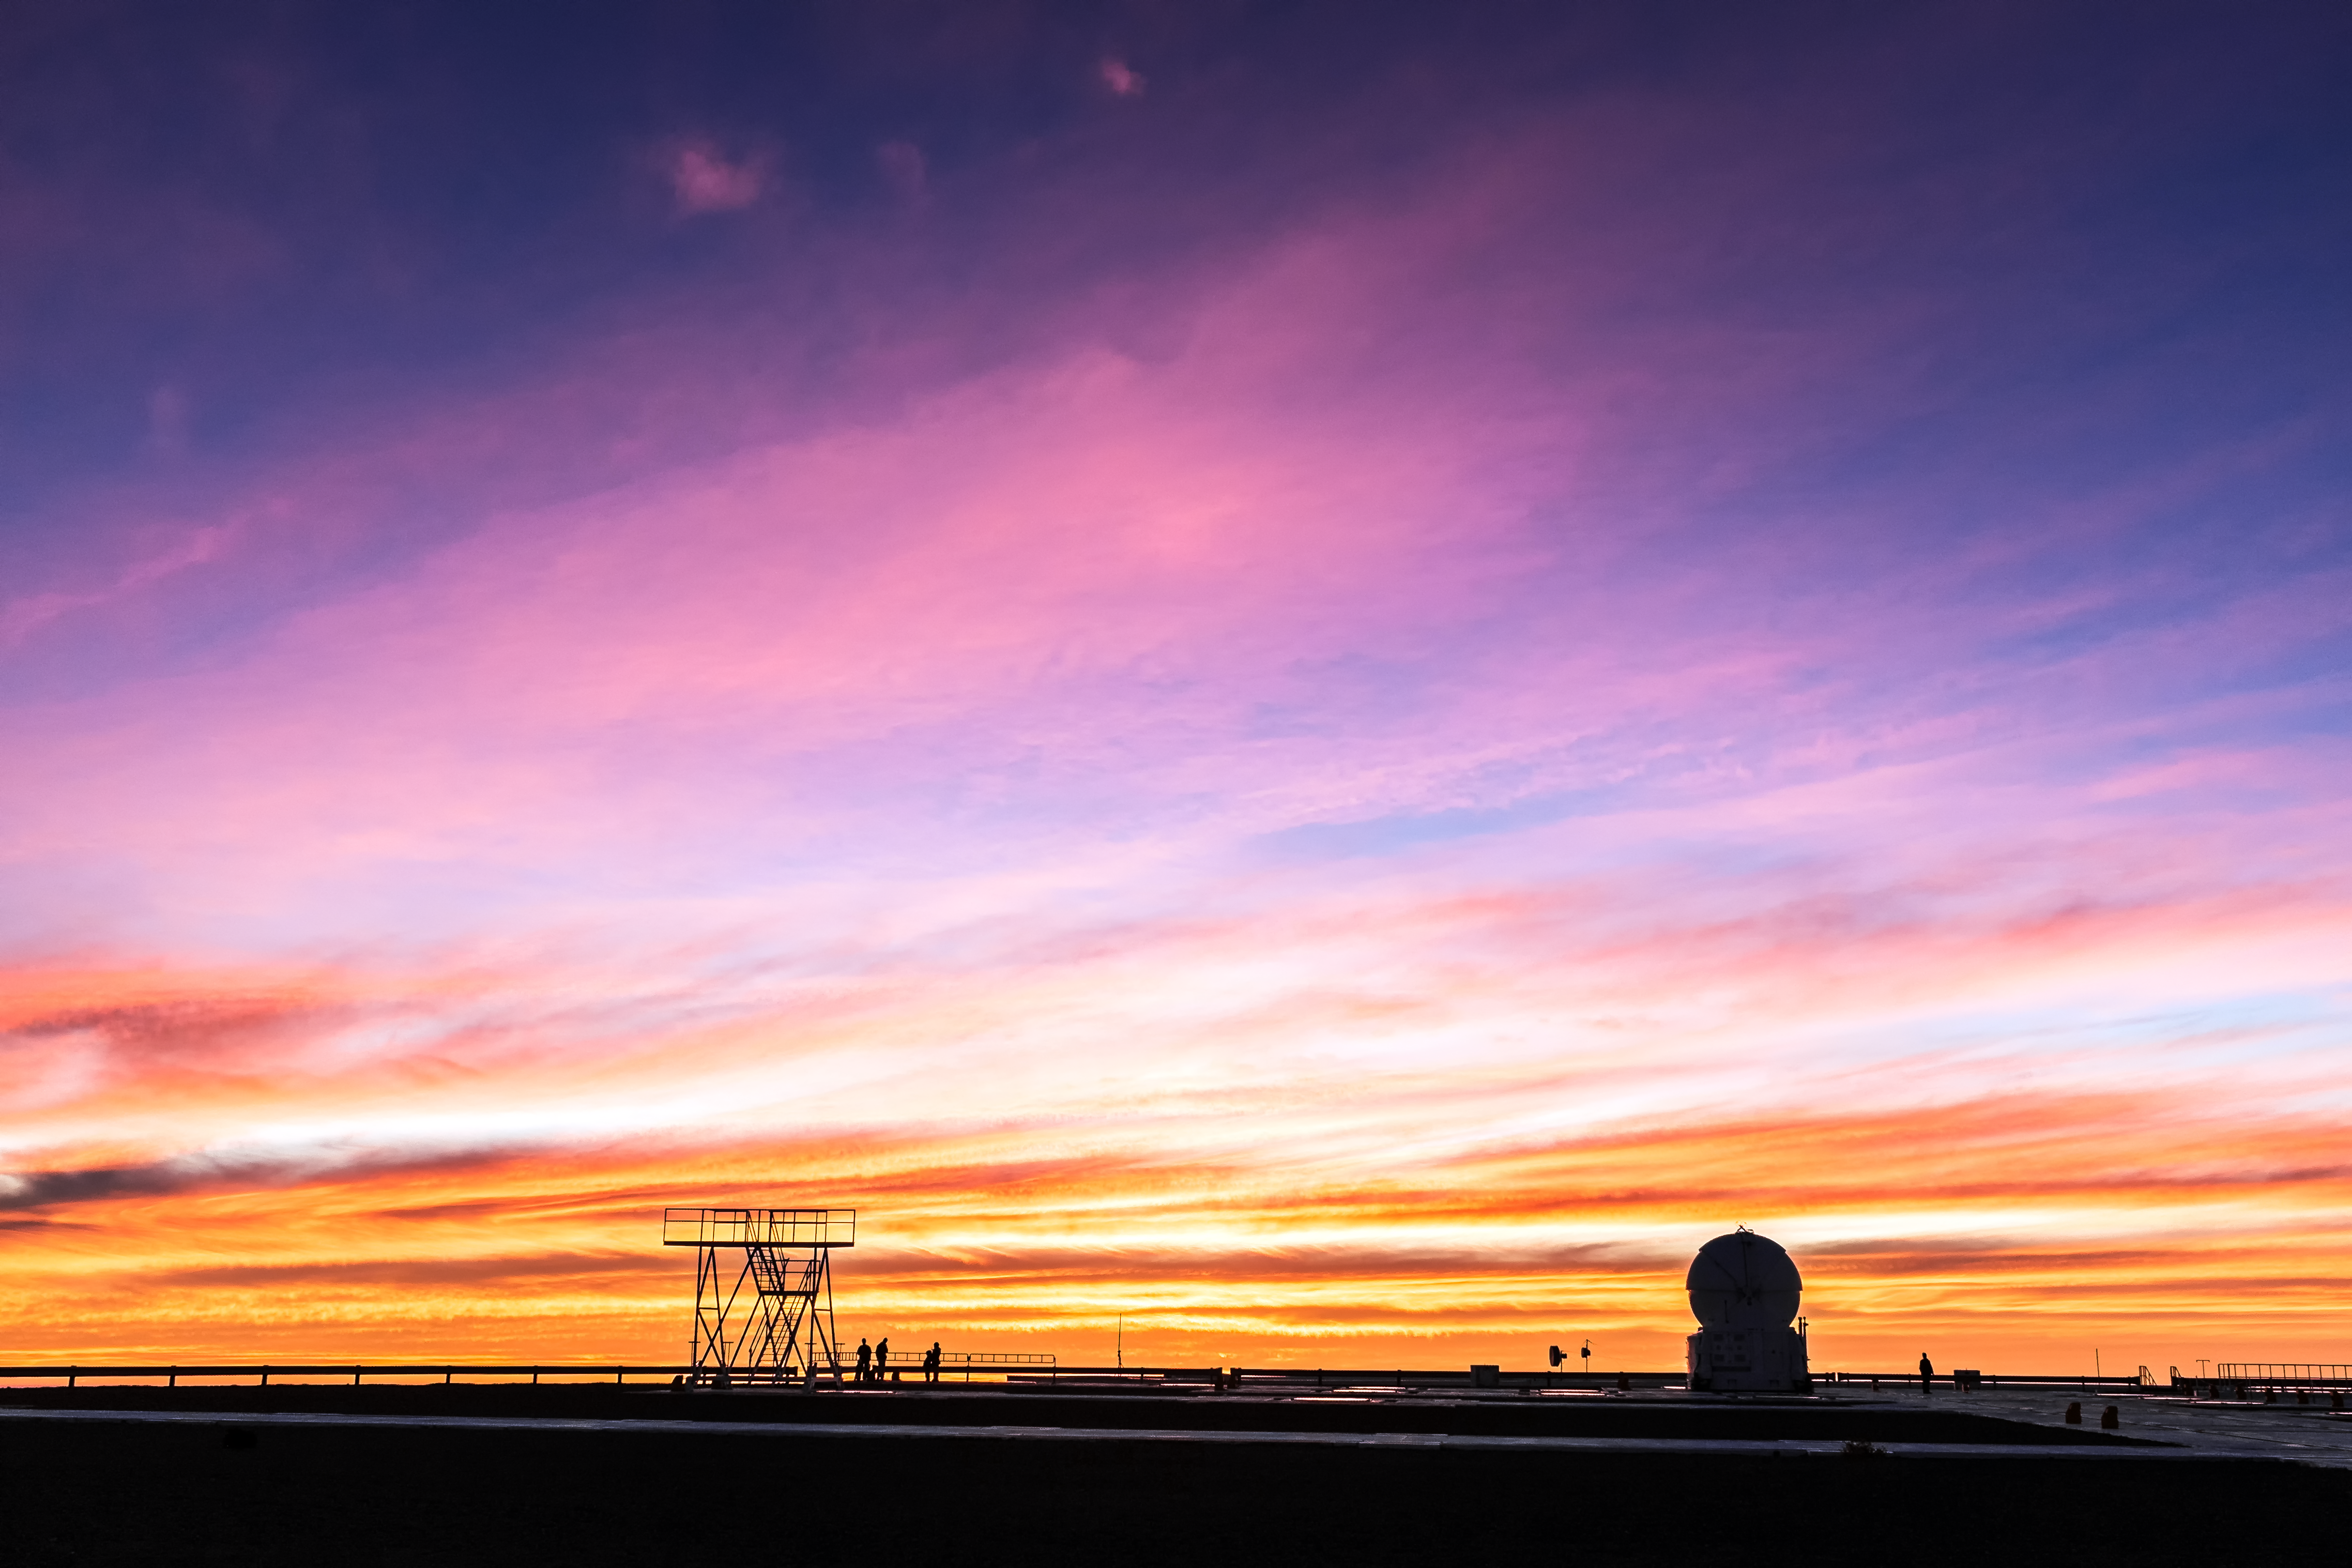

Sunset over Paranal

The VLT platform at Paranal stands in shadow as the banded sky is illuminated in a rich array of colours during a spectacular sunset.

Credit: M. Roselund/ESO